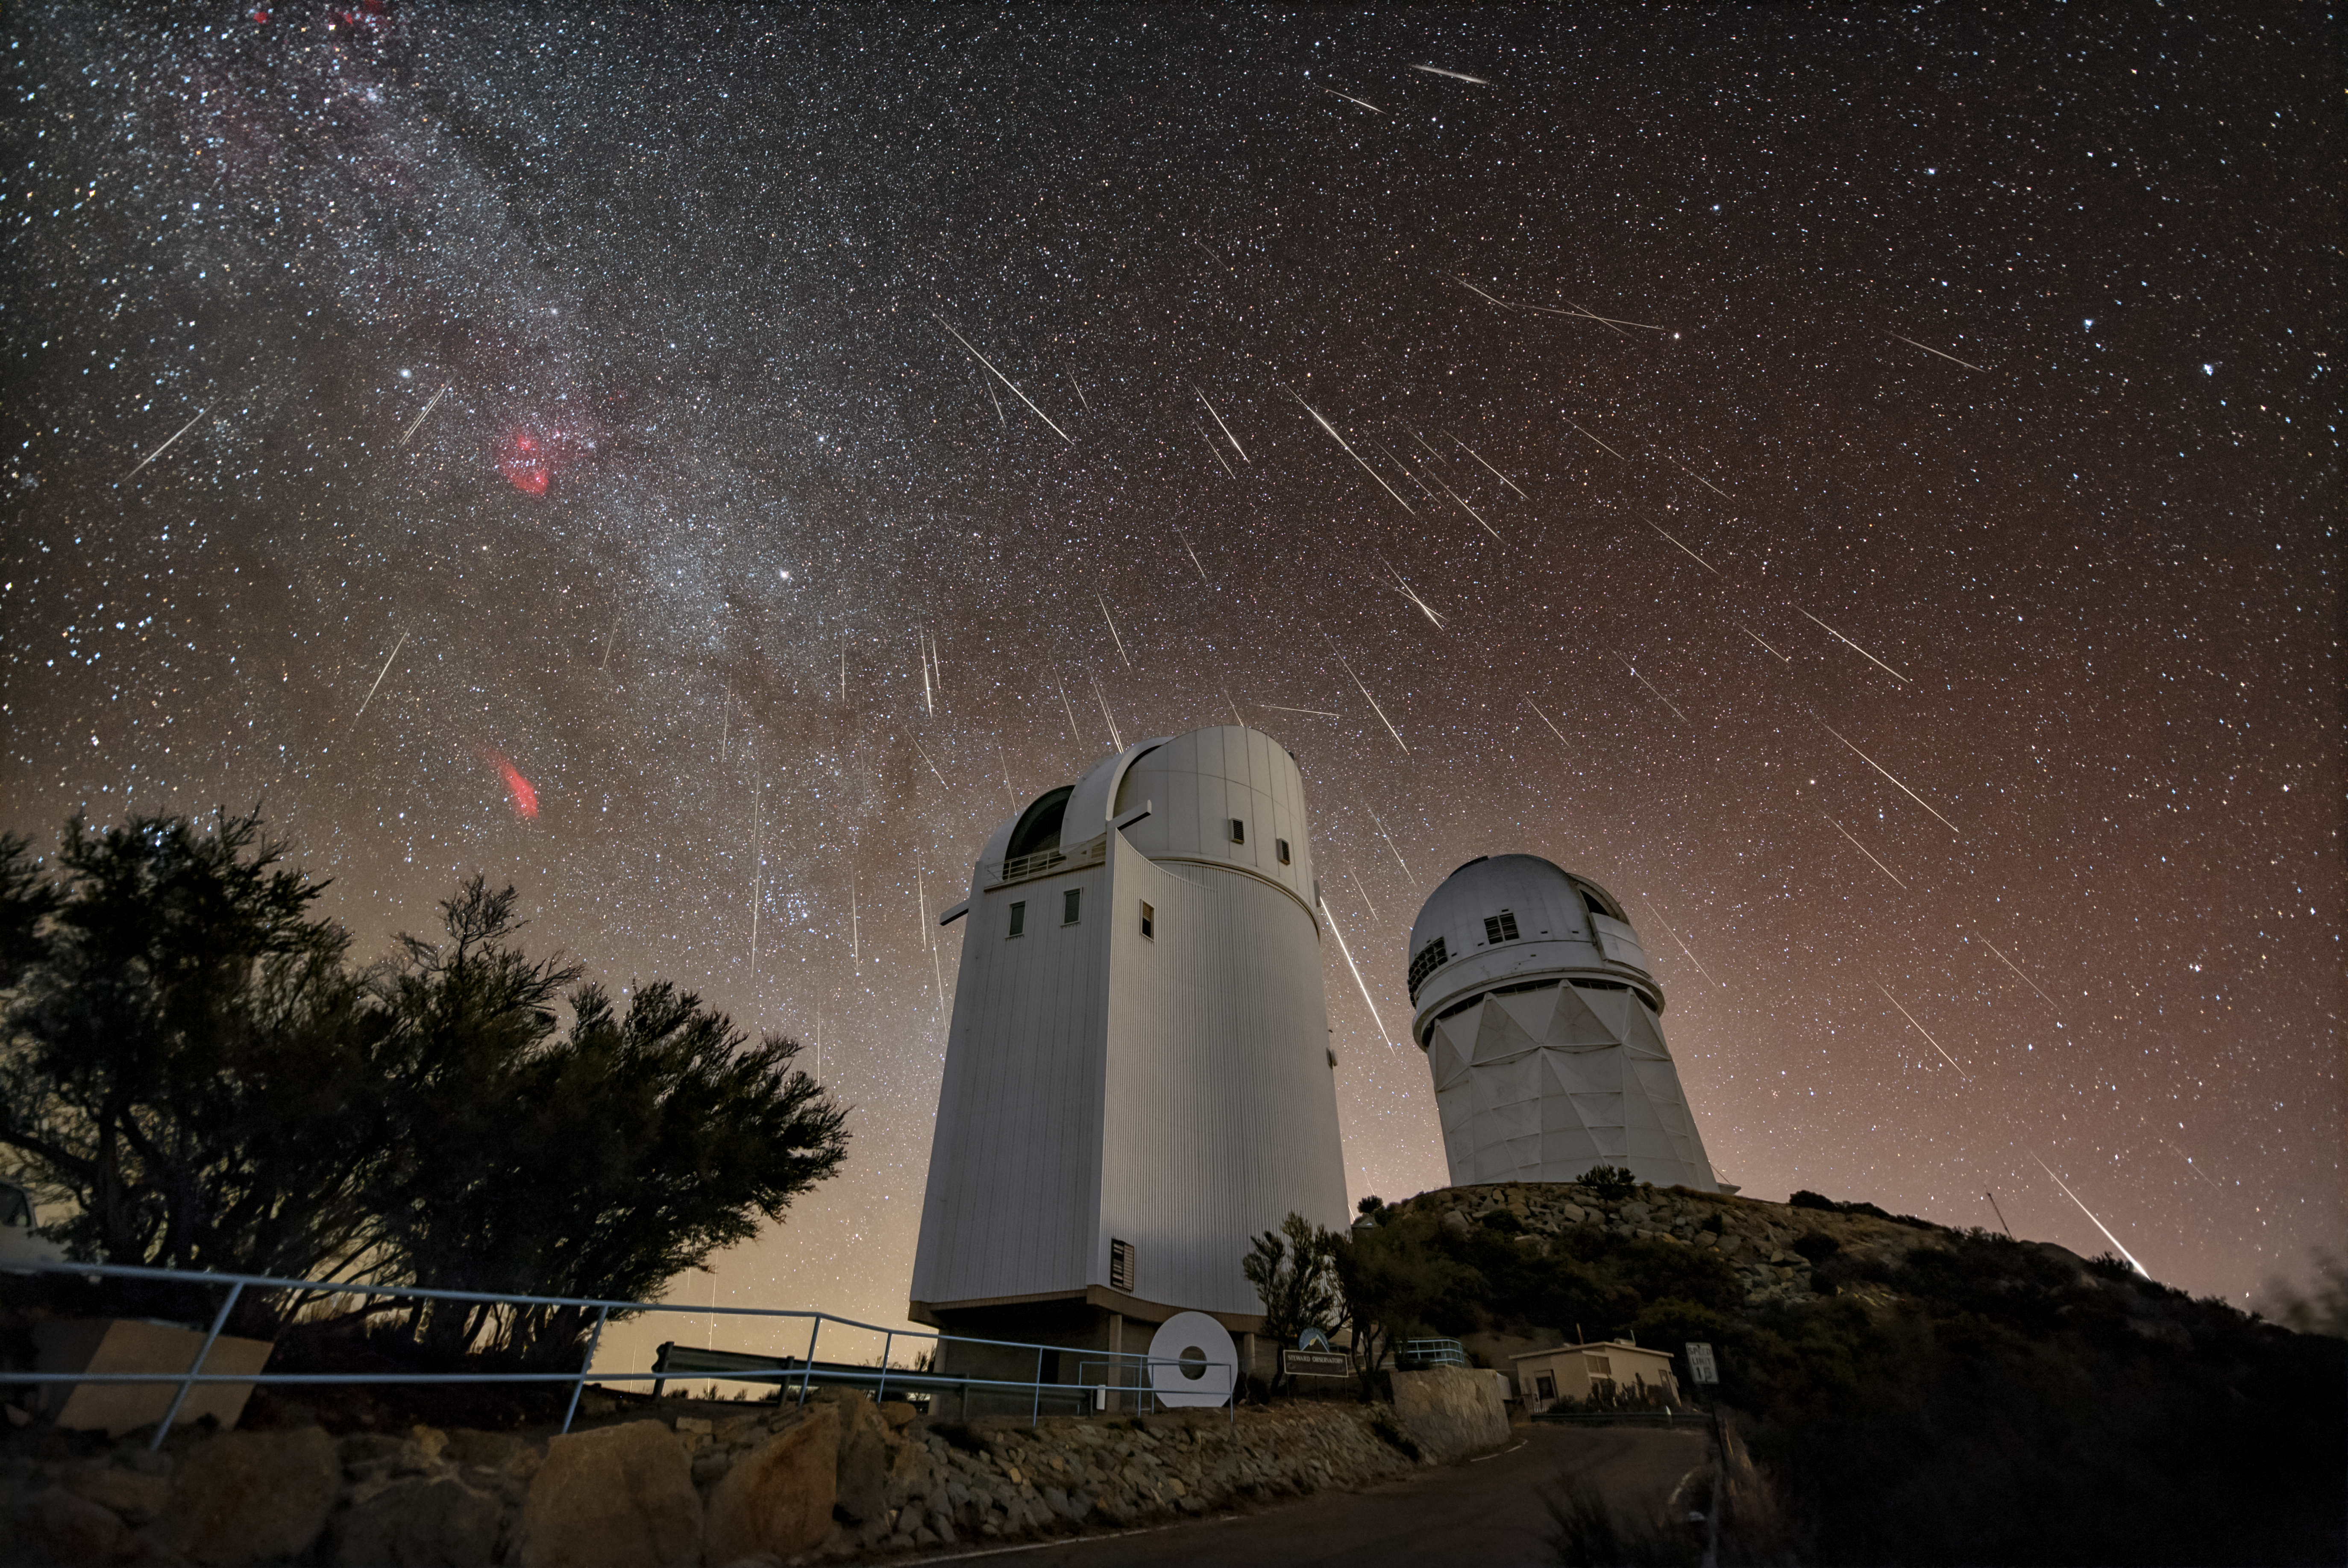

Annual Cosmic Fireworks over Kitt Peak

The Geminids meteor shower puts on its annual cosmic performance, filling the night sky with streaks of light above the U.S. National Science Foundation Kitt Peak National Observatory, a Program of NSF NOIRLab, outside of Tucson, Arizona. Meteor showers happen when Earth passes through debris left by a comet or asteroid; this debris enters our atmosphere and ignites into fiery streaks in the sky called meteors. Any bits of material that land on Earth’s surface without burning up in the atmosphere are called meteorites. Not only do the clear skies common in Arizona make it a great place to observe meteor showers, but the desert environment preserves meteorites on the ground. In more humid regions meteorites weather away more quickly; Arizona’s dry air and infrequent rain showers allow them to remain intact and discoverable for longer periods. Because of the ease of finding meteorites, Arizona boasts a large community of meteorite collectors, and Arizonan meteorites can be found in meteorite collections at many research institutions.

Credit: KPNO/NOIRLab/NSF/AURA/R. Sparks